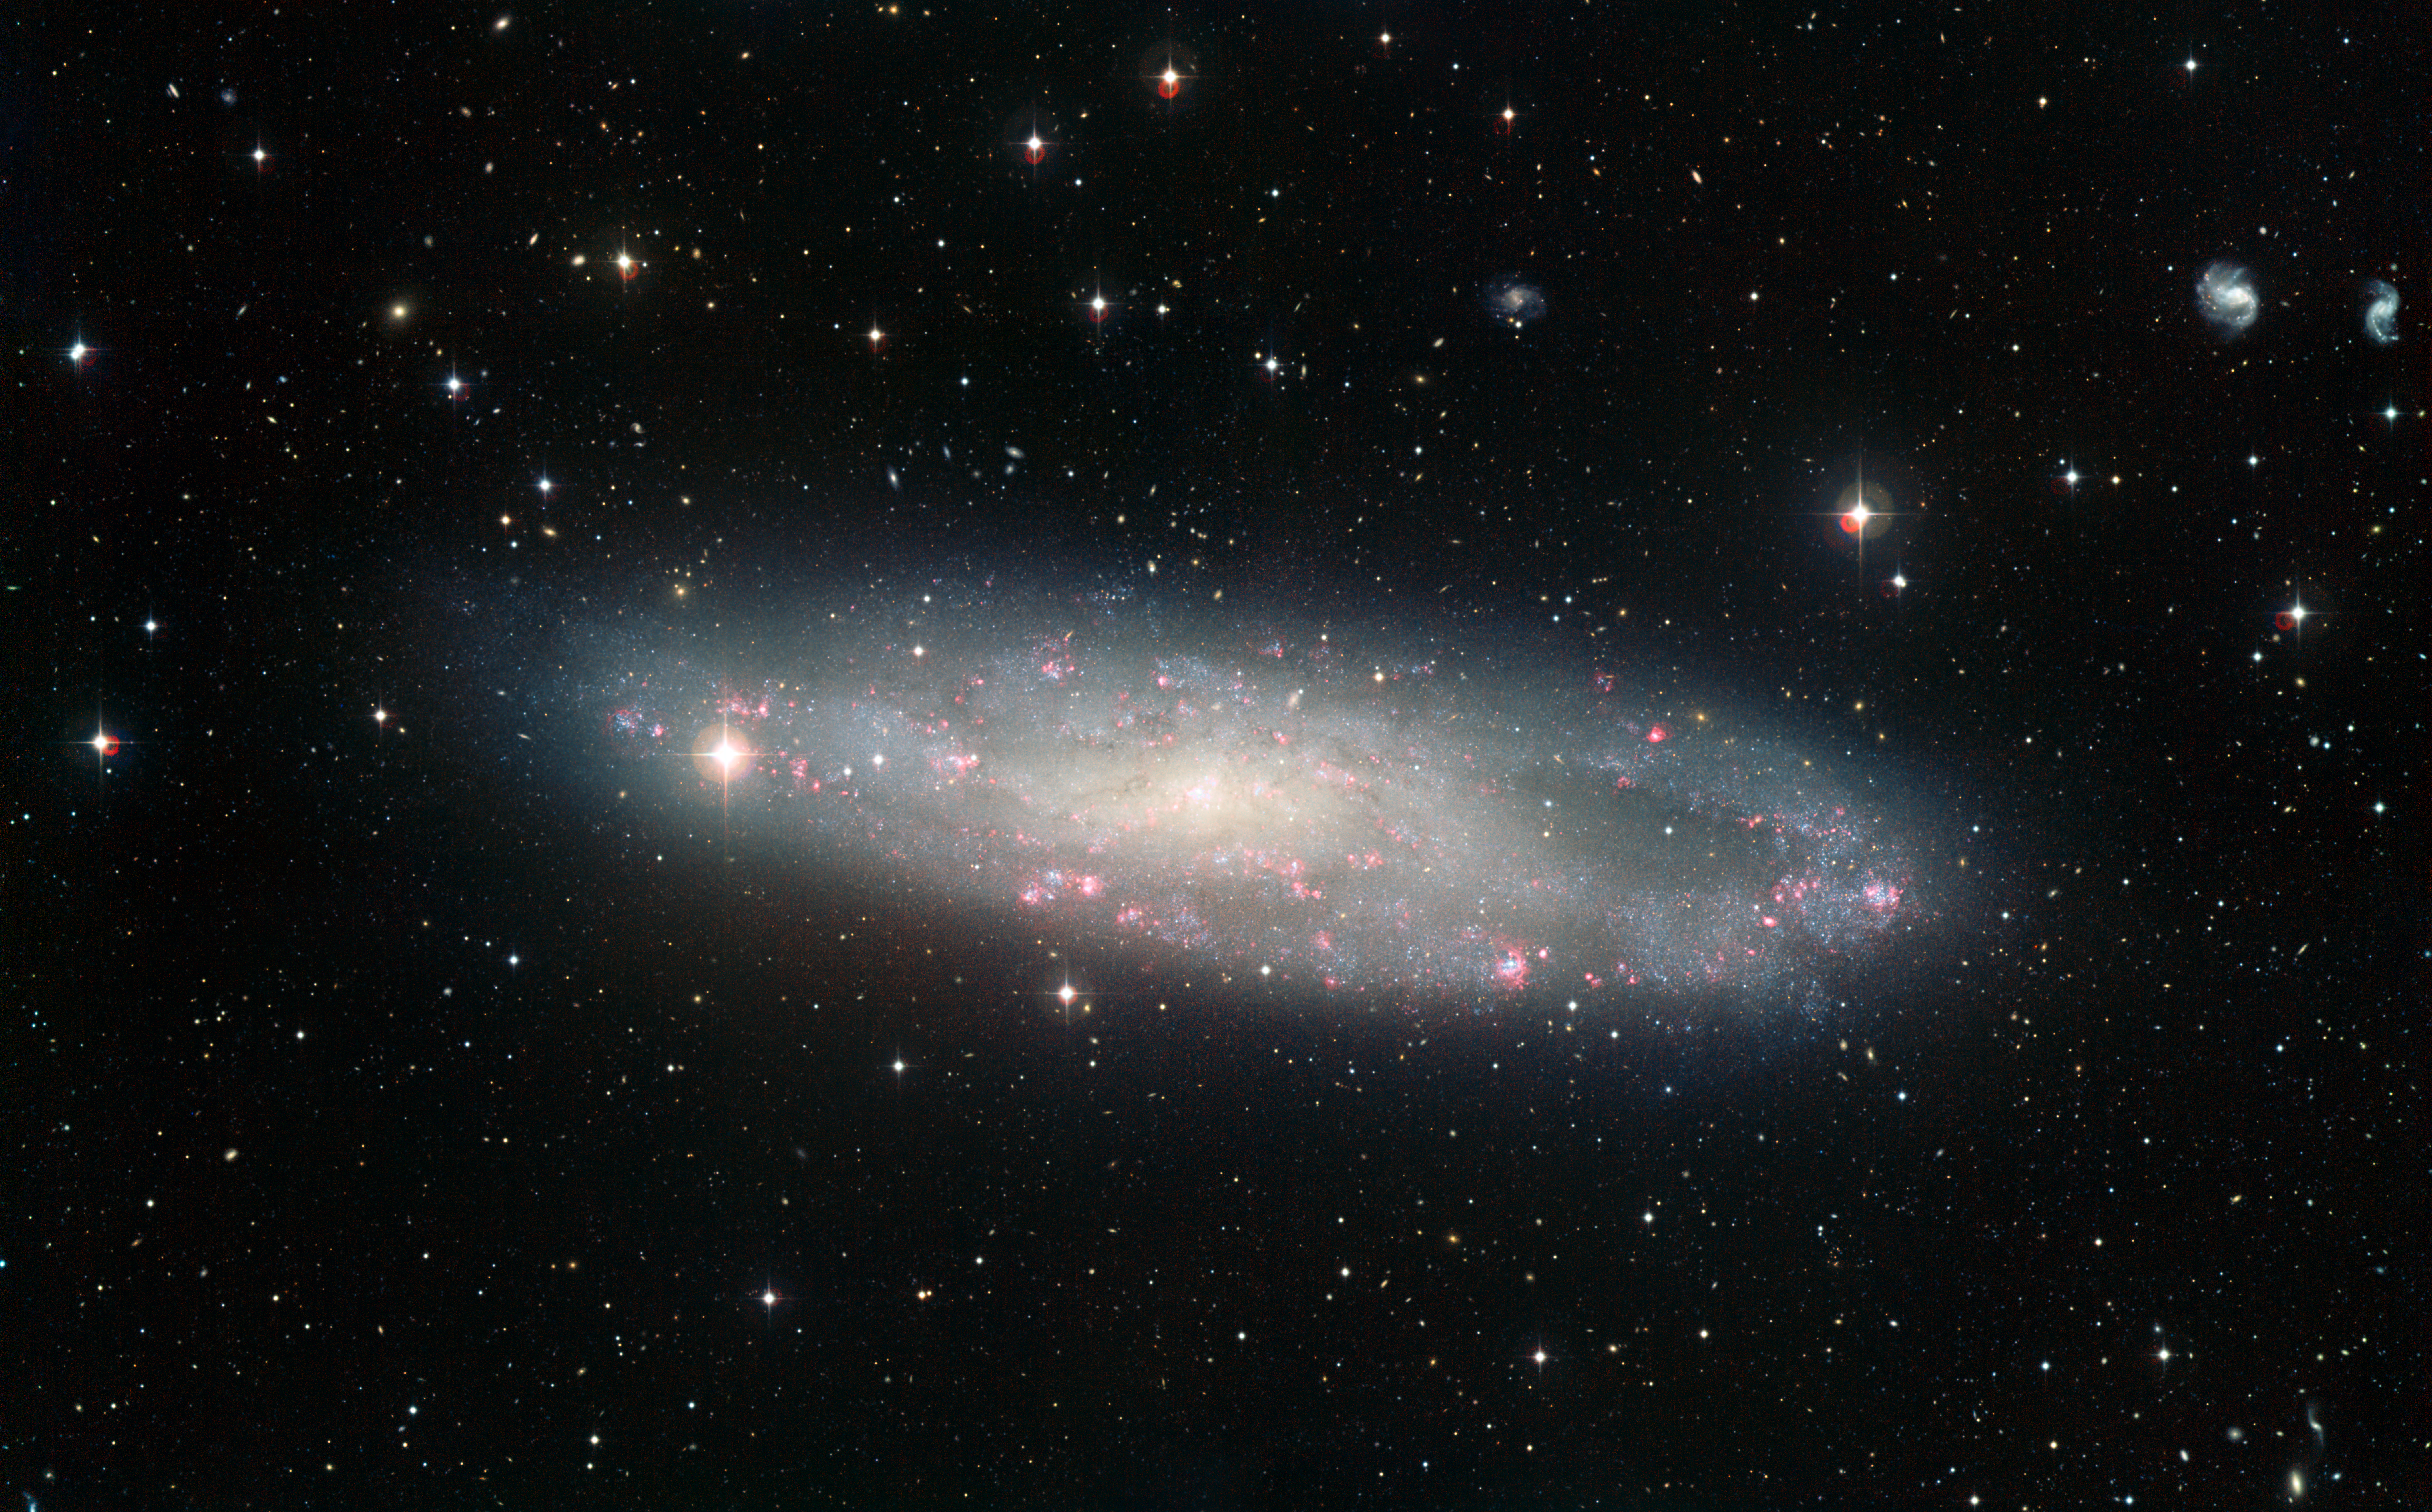

Wide Field Imager view of the spiral galaxy NGC 247

This picture of the spiral galaxy NGC 247 was taken using the Wide Field Imager (WFI) at ESO’s La Silla Observatory in Chile. NGC 247 is thought to lie about 11 million light-years away in the constellation of Cetus (The Whale). It is one of the closest galaxies to the Milky Way and a member of the Sculptor Group.

Credit: ESO